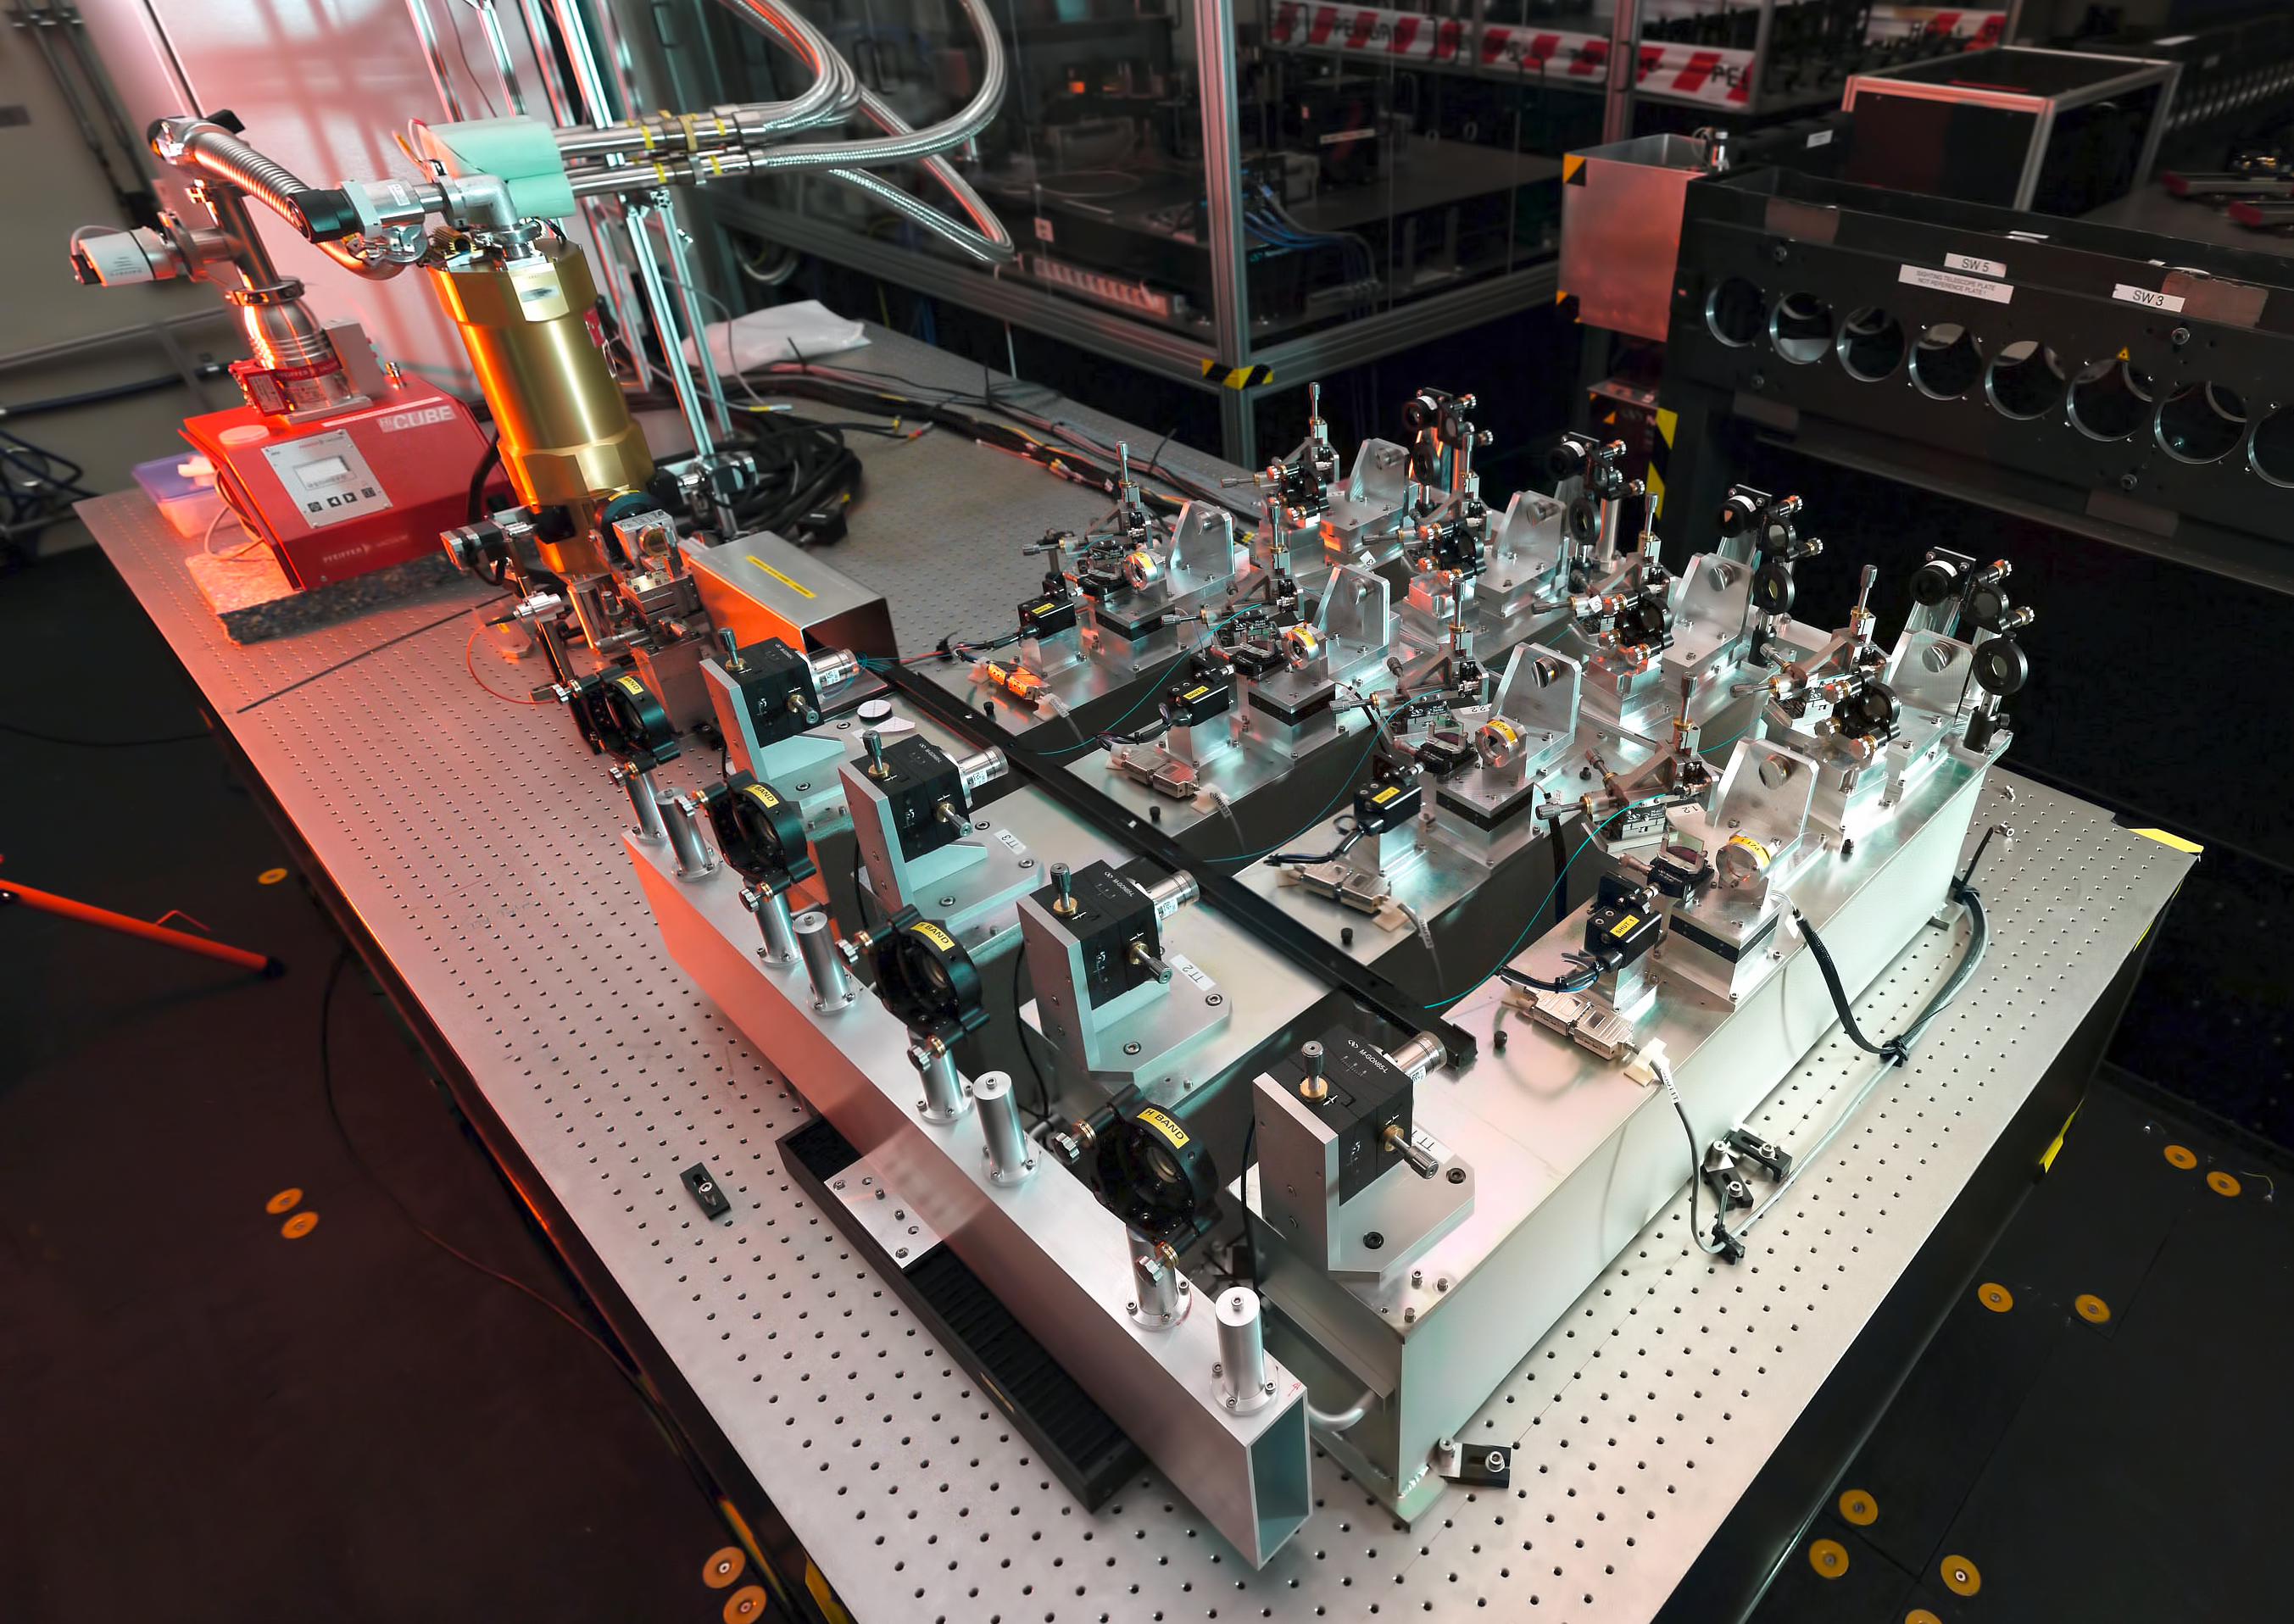

The PIONIER instrument

The PIONIER instrument, shown here in the VLTI laboratory at ESO’s Paranal Observatory in Chile, has been used to combine the light from the four 1.8-metre Auxiliary Telescopes for the first time. The distance traversed by the light from the telescopes had to be controlled to an accuracy of about one hundredth of the thickness of a strand of human hair.

The arrangement of the four identical optical setups in PIONIER can be seen in this image, aligned diagonally, with light from the telescopes entering from the right-hand side of the instrument. After passing through the optical assault course, the light is fed into the integrated optics chip (in the silver box marked with a yellow label) and finally detected by an infrared camera (located within the gold-coloured cylinder at the upper left).

Credit: ESO & B. Lazareff (LAOG)